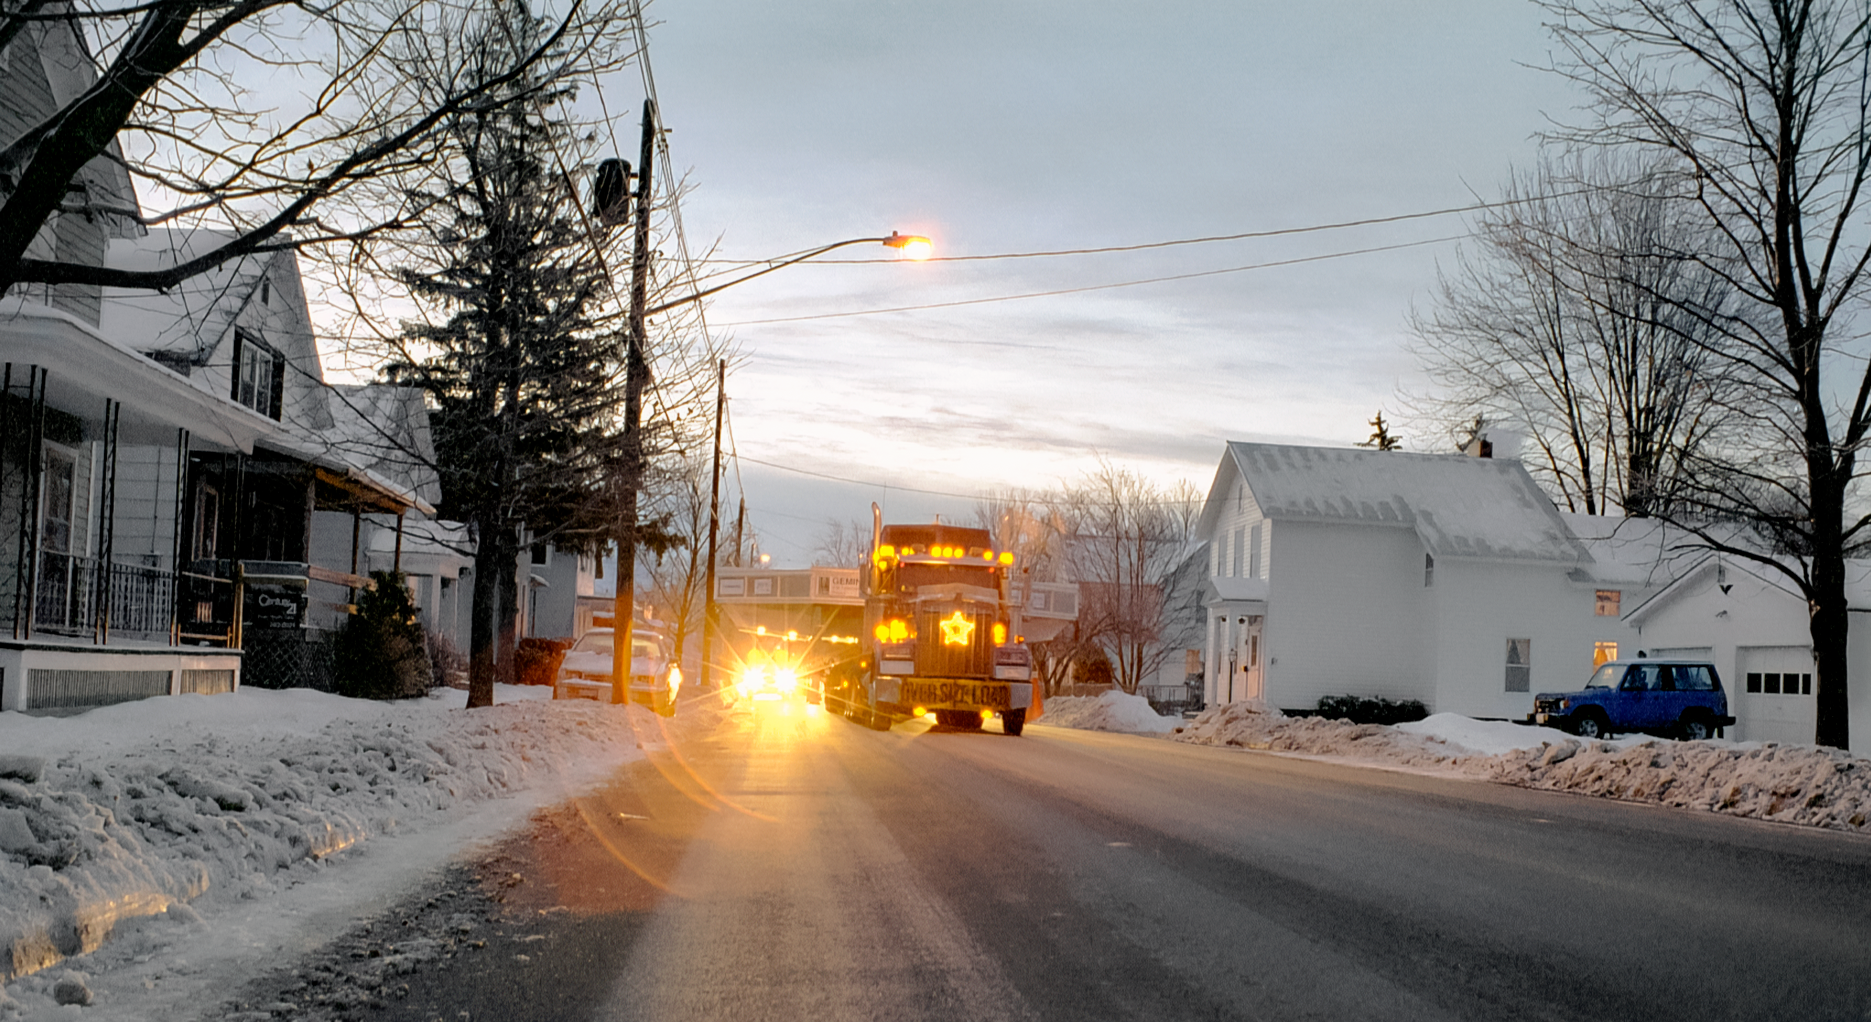

Gemini Mirror Goes to Port

The 8-meter primary mirror meant for one of the International Gemini Observatory's twin telescopes is being transported from the Corning plant in New York to the Port of Ogdensburg. The mirror is en route to the REOSC polishing facility in France. This image was captured in December 1995.

Credit: NOIRLab/NSF/AURA